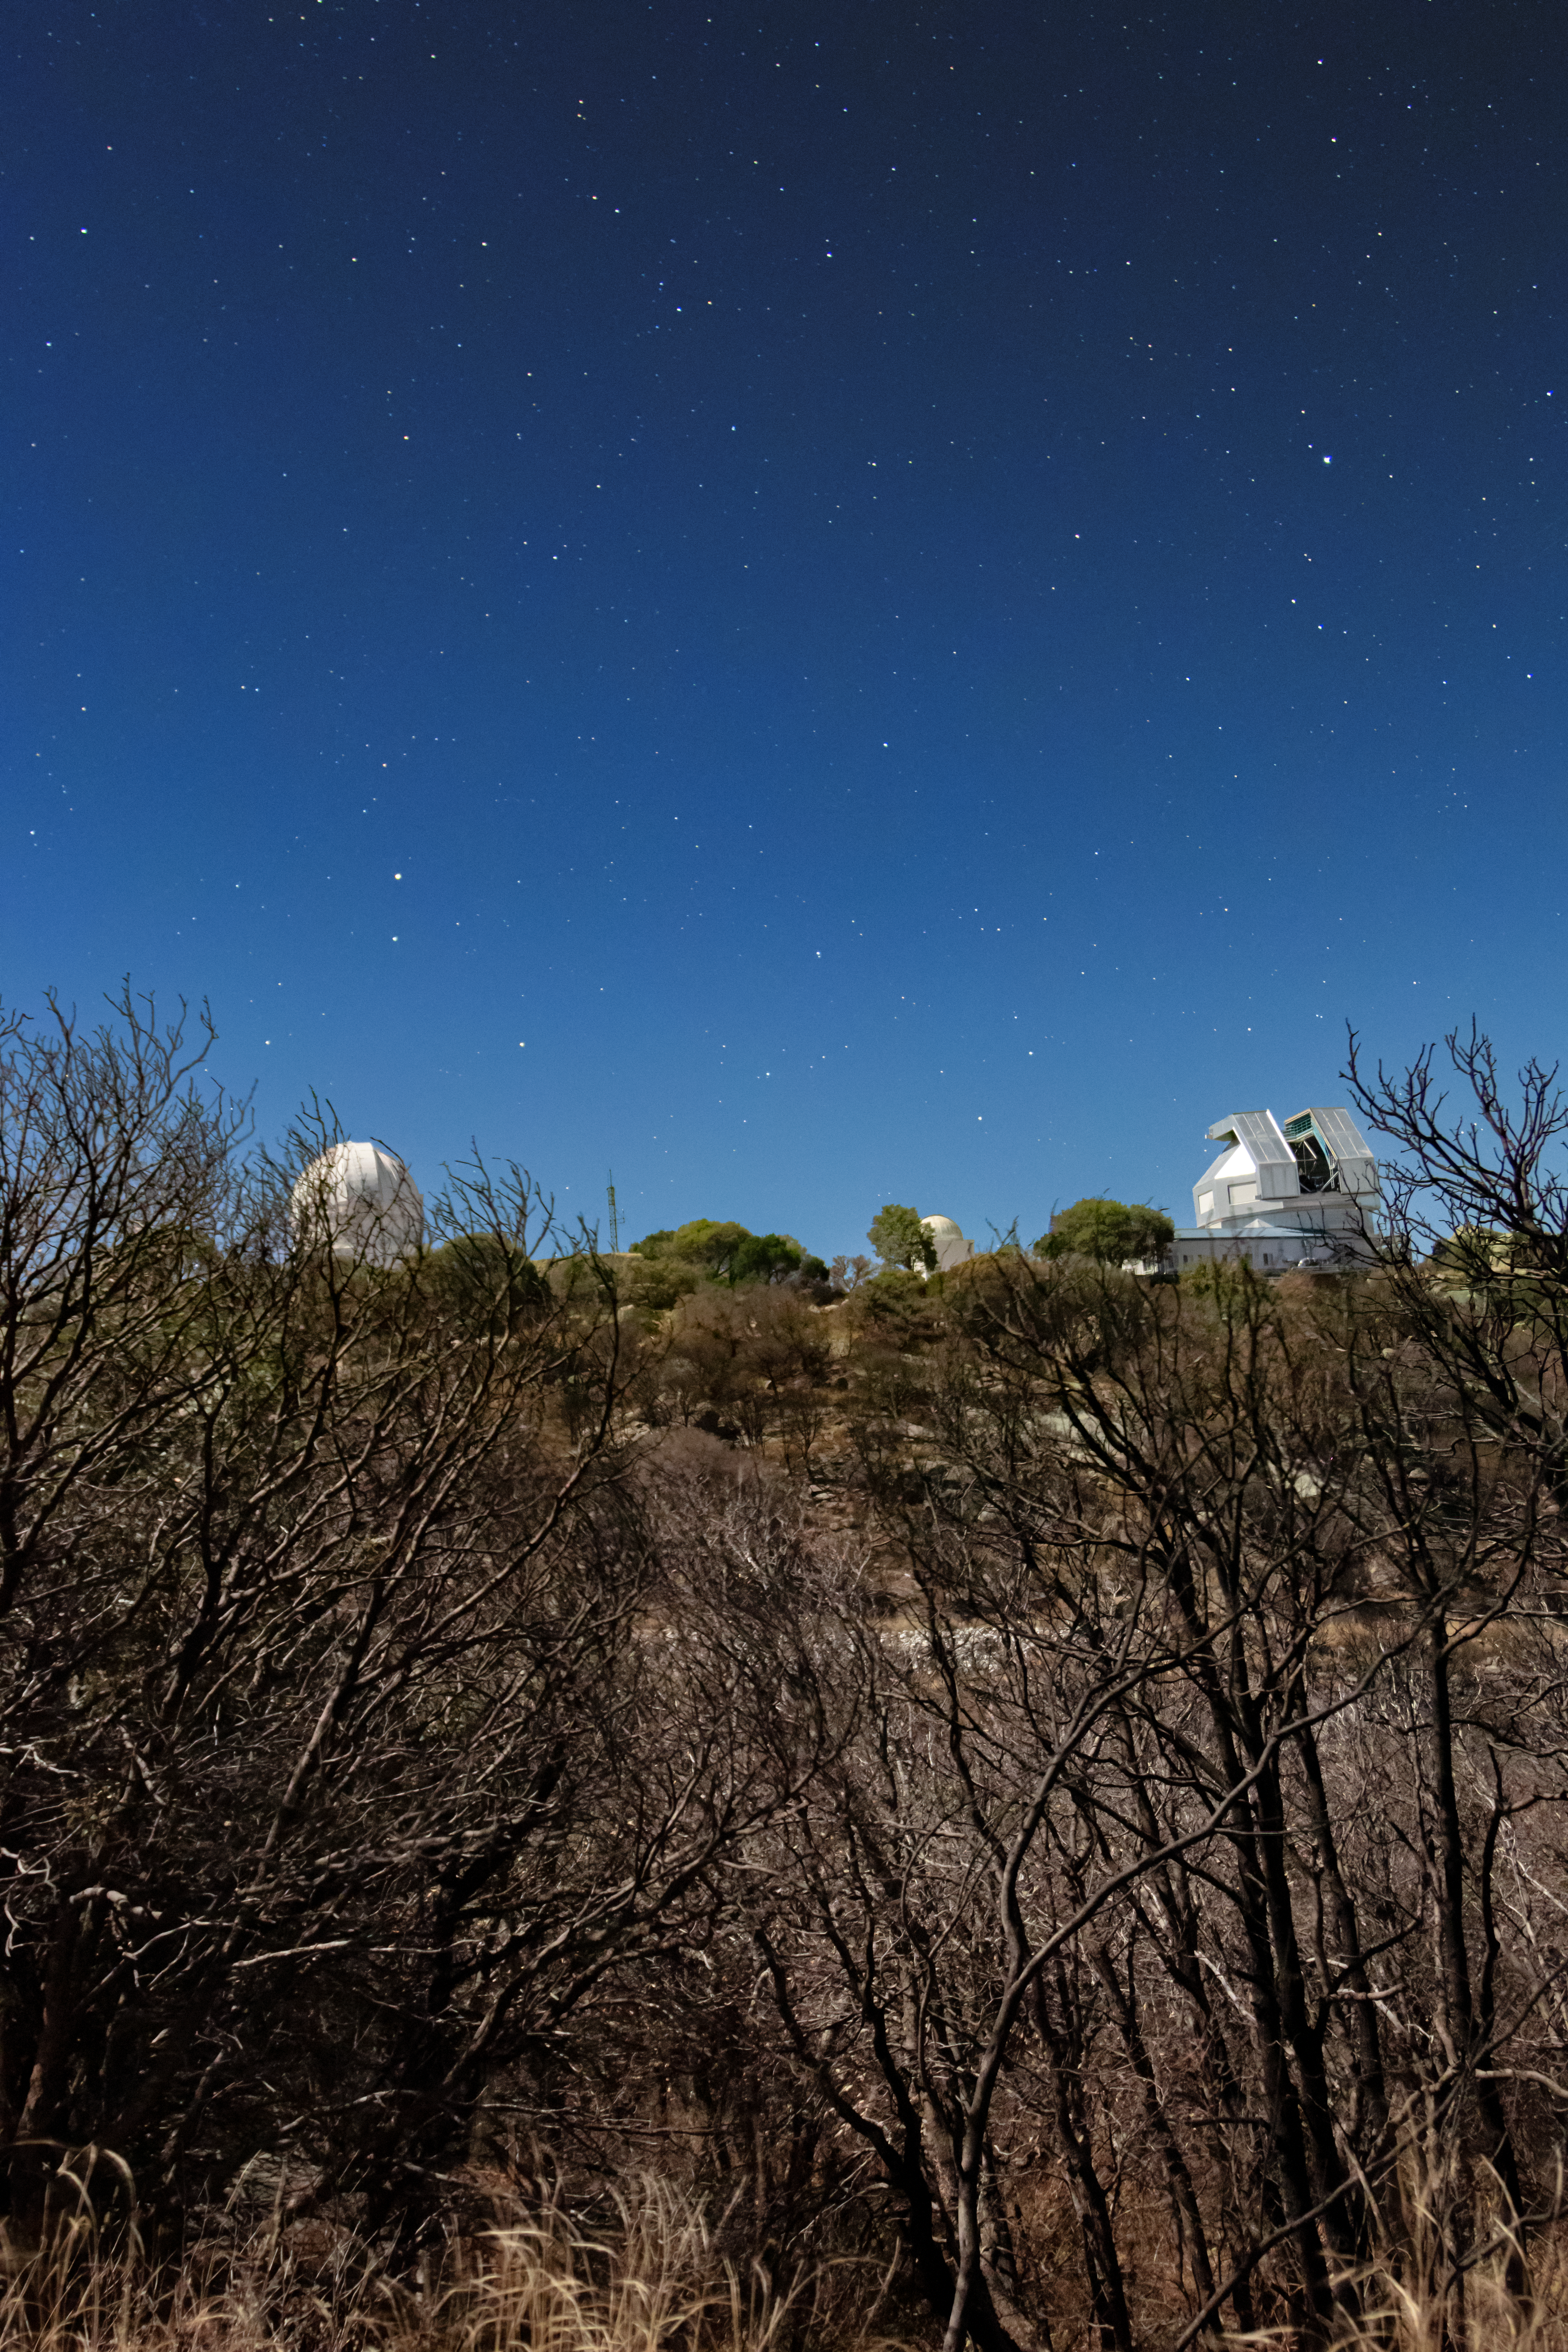

Kitt Peak at Night

The telescopes at Kitt Peak National Observatory under the night sky in Arizona.

Credit: NOIRLab/NSF/AURA